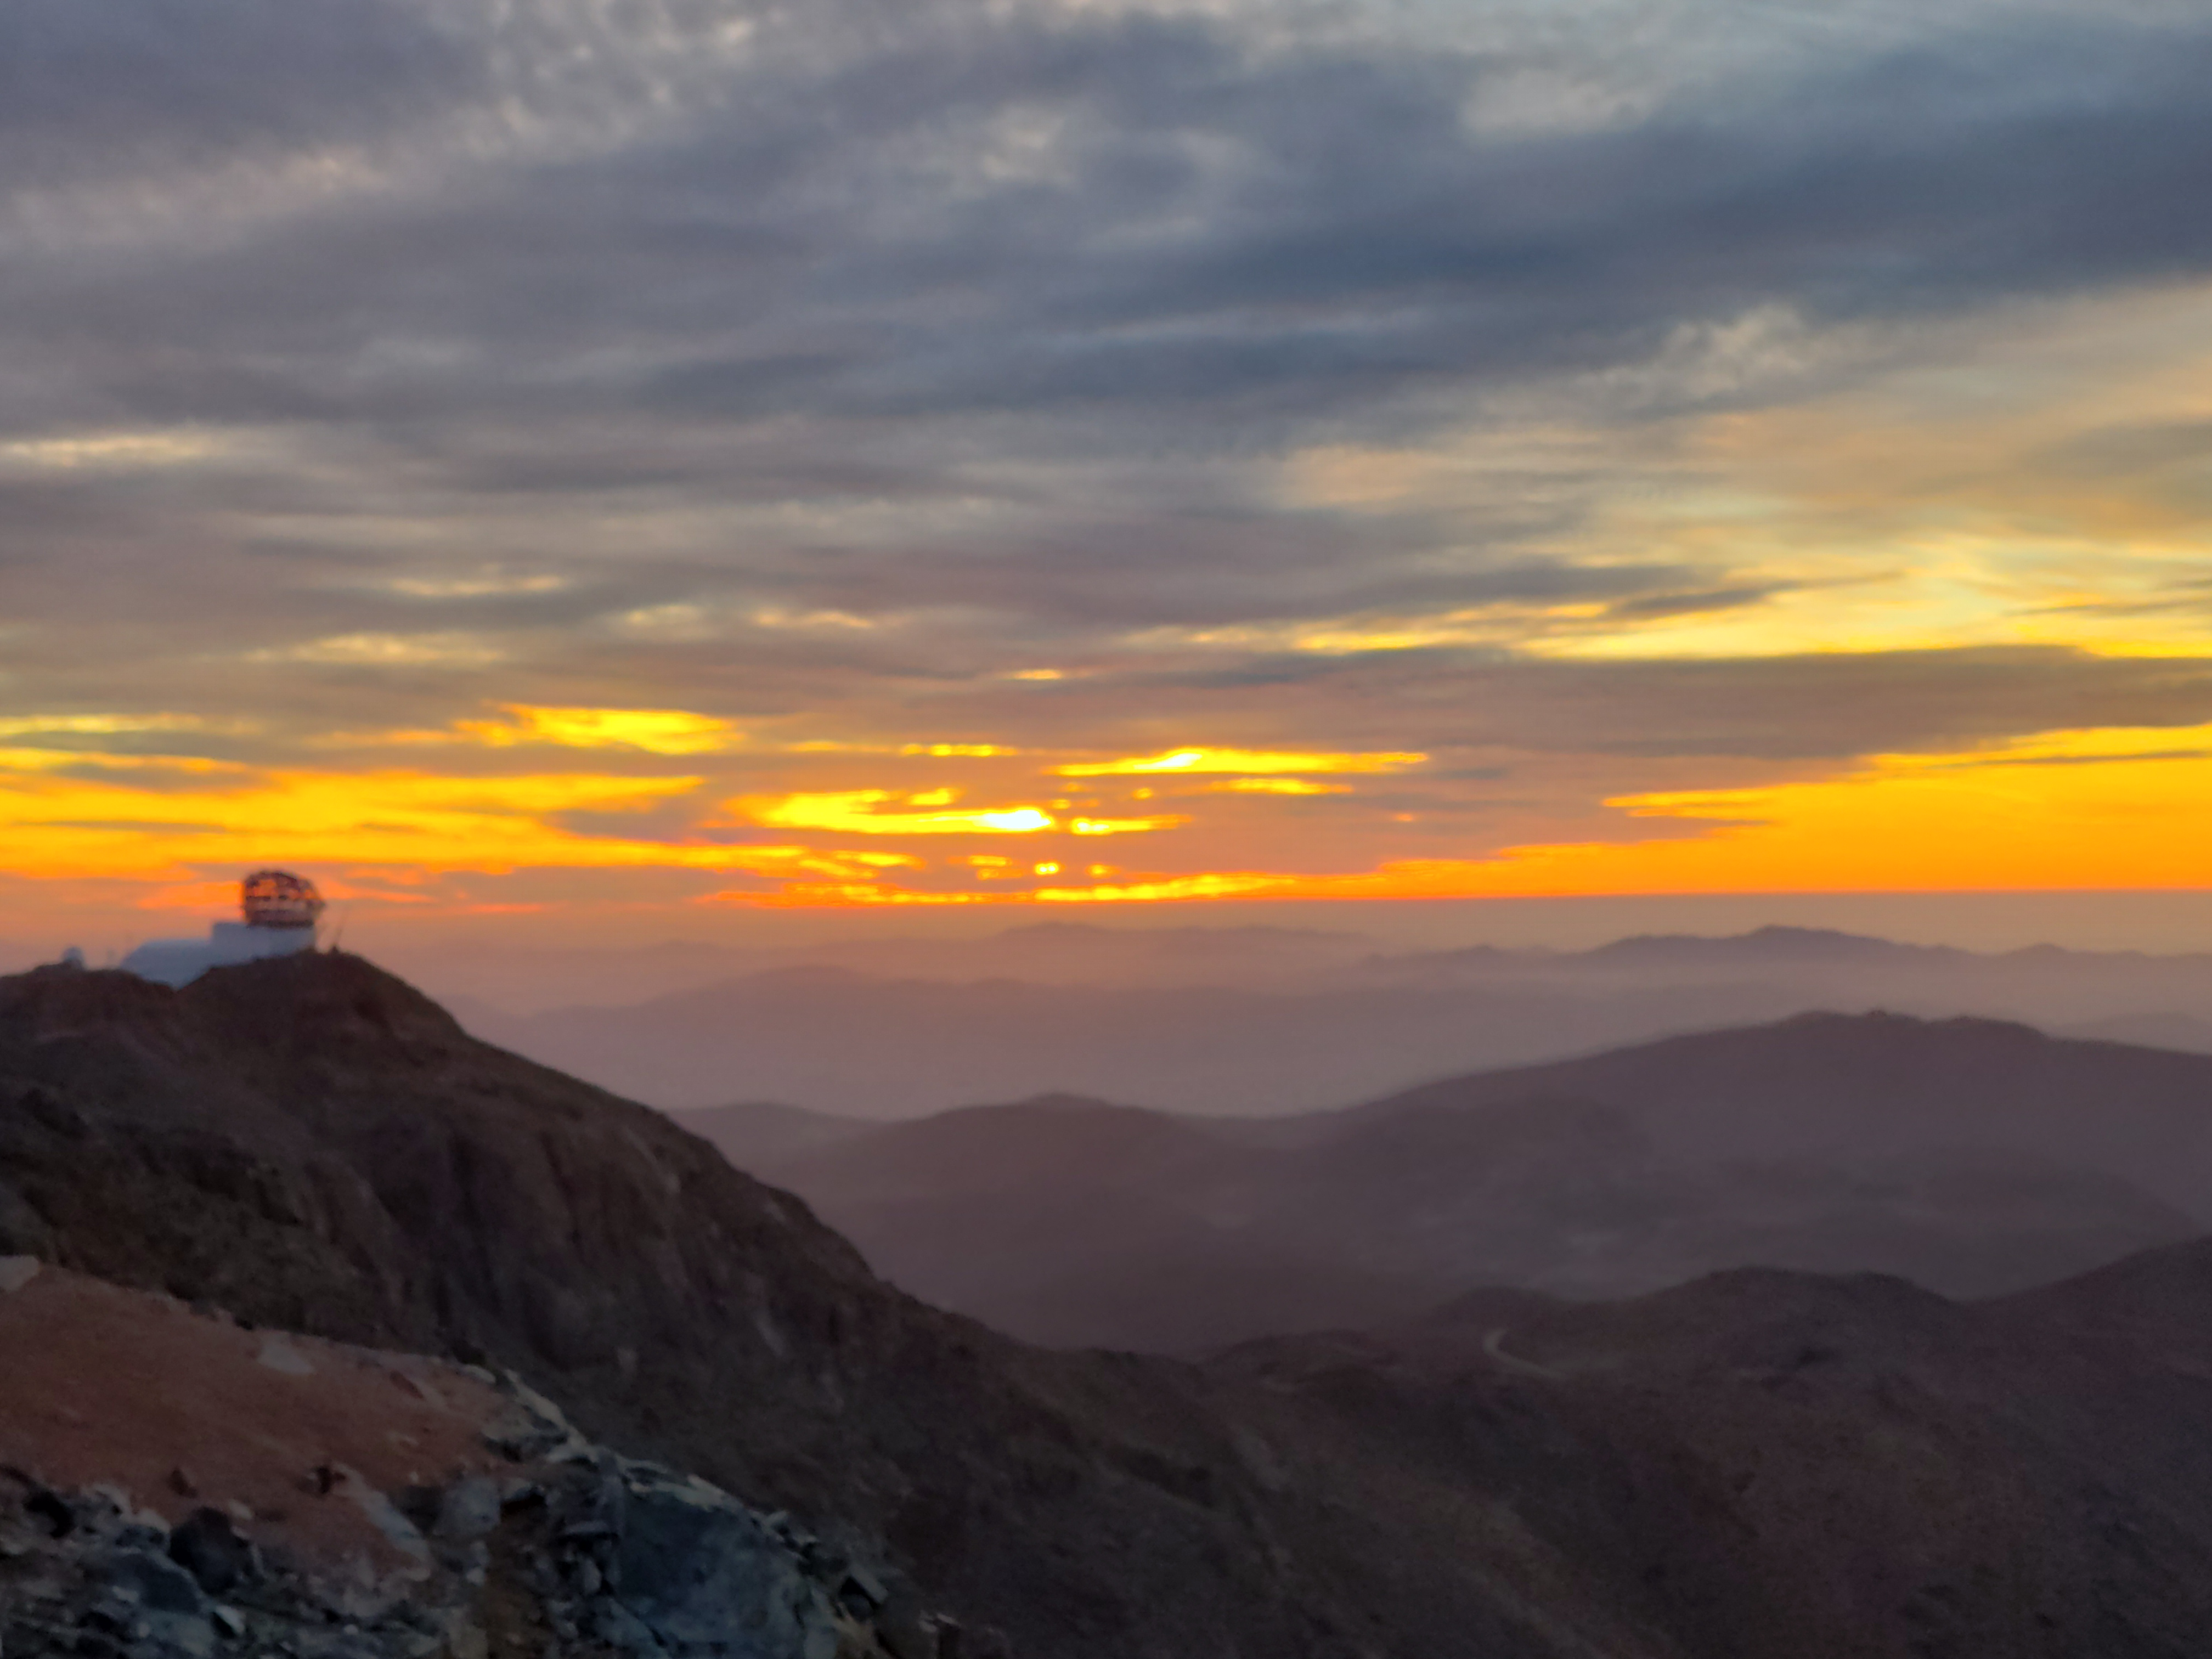

Summit Construction Progress October 2019

General overview photos of recent progress on the summit.

Credit: Rubin Observatory/NSF/AURA